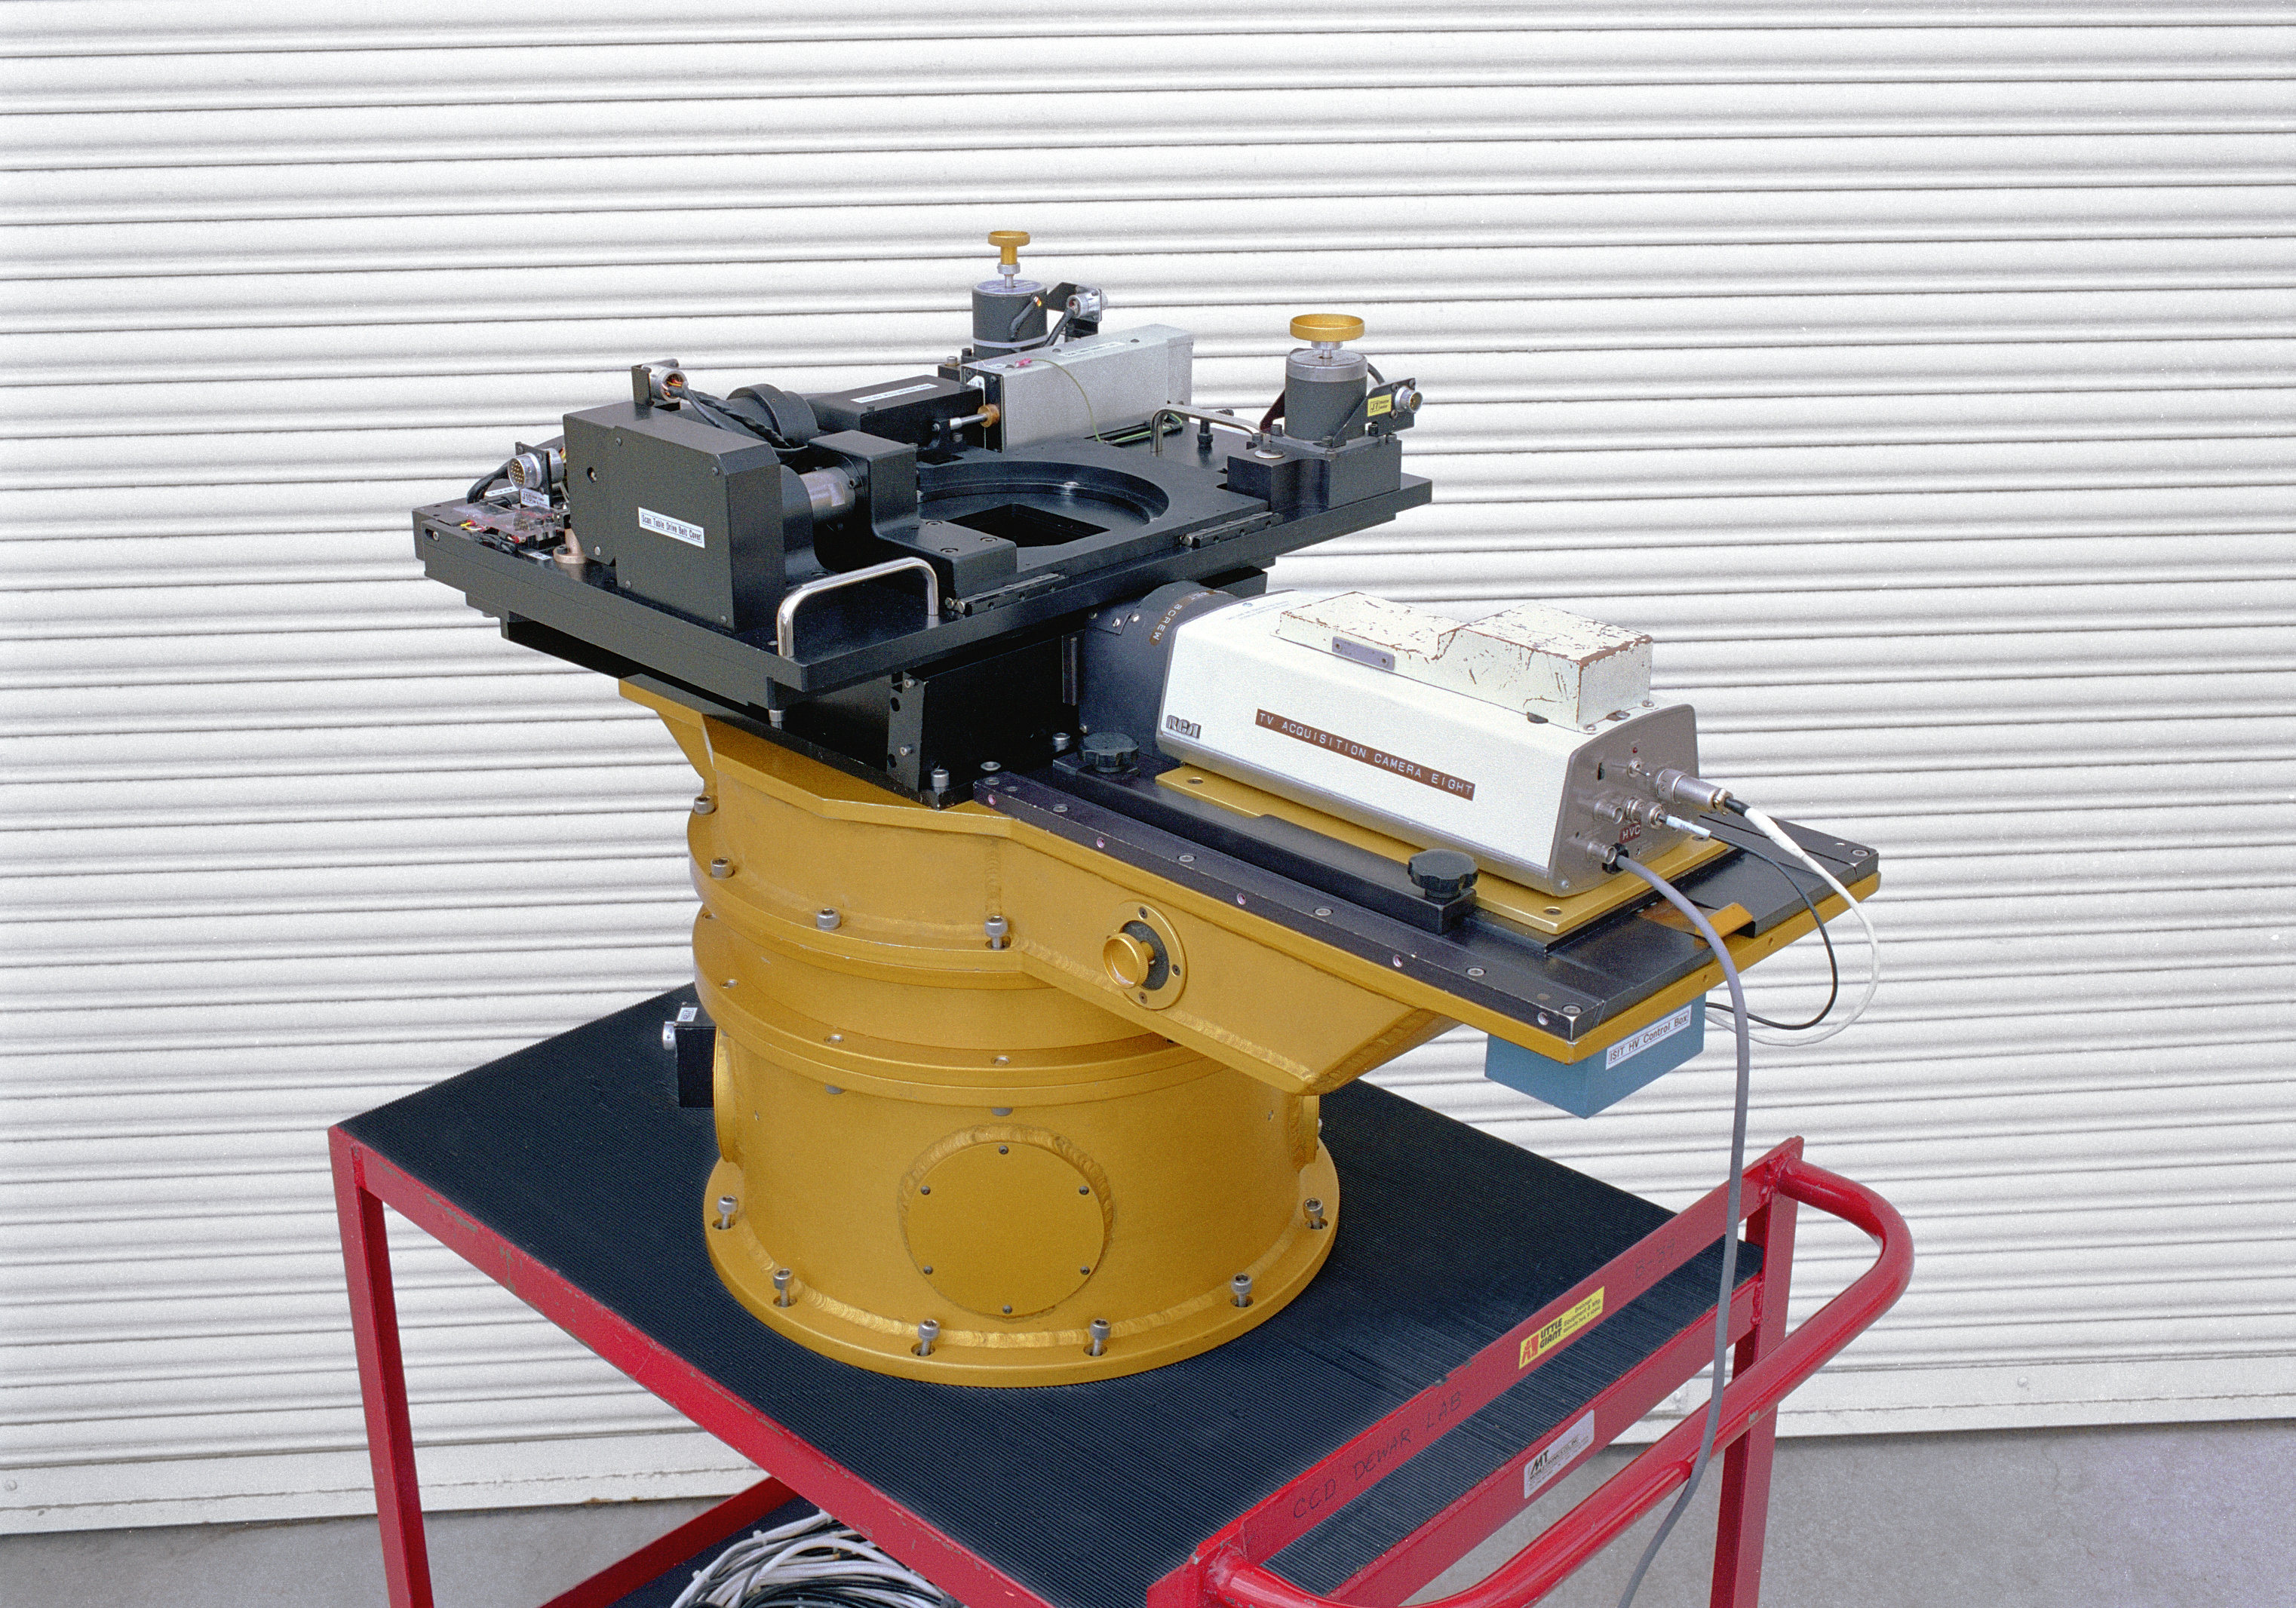

KPNO 4-meter prime focus guider

The prime focus guider for the Mayall 4-meter telescope at the Kitt Peak National Observatory near Tucson, Arizona. This picture shows improvements made in February of 1993.

Credit: NOIRLab/NSF/AURA